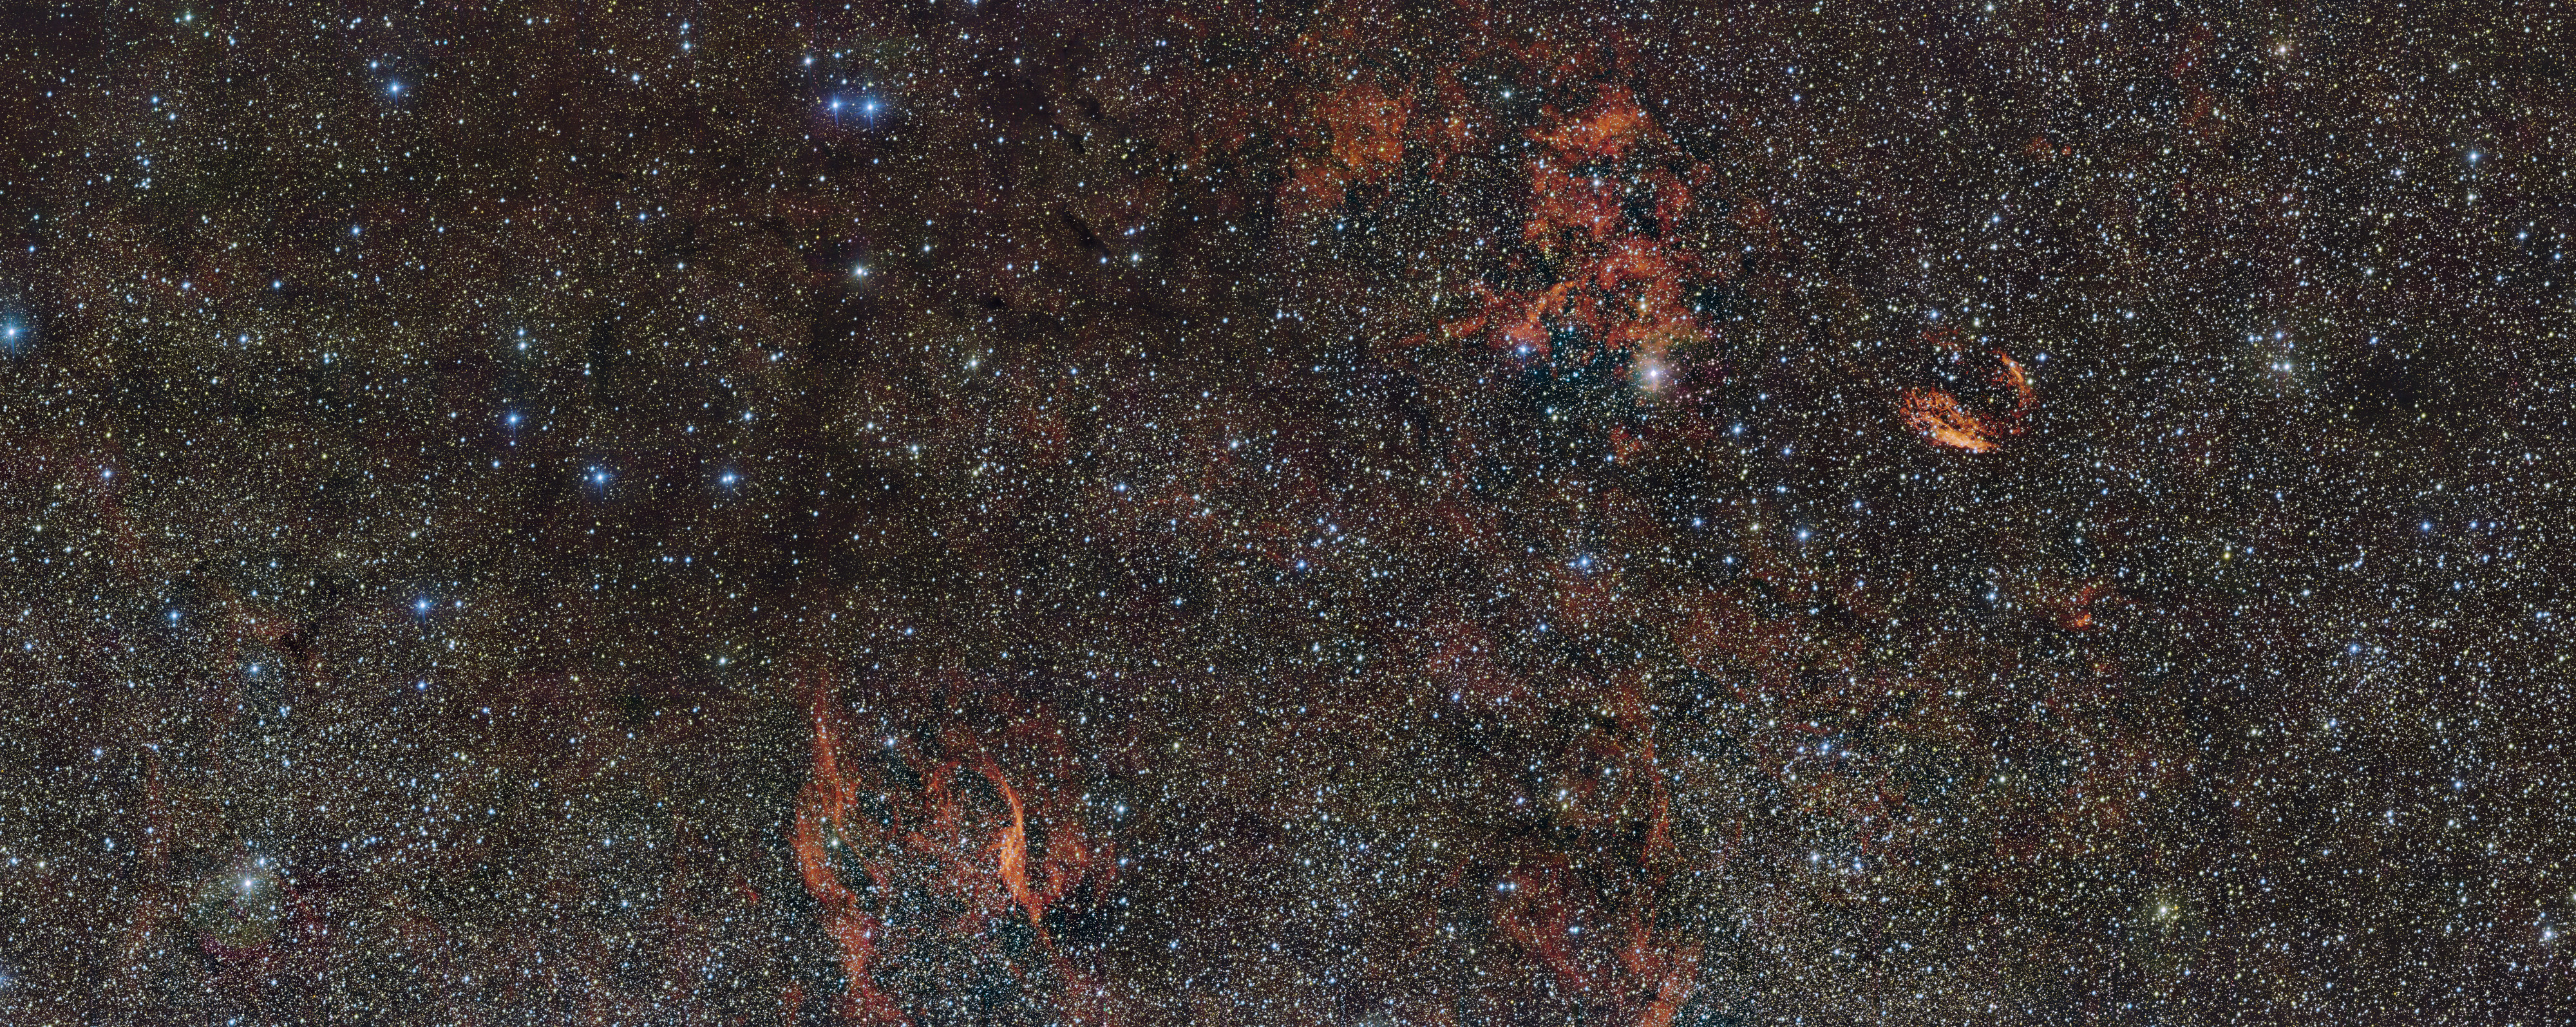

The sky around the star formation region RCW 106 (wide-field view)

In this huge image of part of the southern constellation of Norma (The Carpenter’s Square) wisps of crimson gas are illuminated by rare, massive stars that have only recently ignited and are still buried deep in thick dust clouds. These scorching-hot, very young stars are only fleeting characters on the cosmic stage and their origins remain mysterious. The vast nebula where these giants were born, known as RCW 106, is captured here in fine detail by ESO’s VLT Survey Telescope (VST), at the Paranal Observatory in Chile. The brightest part appears just above the centre of the image.

Many other interesting objects are also captured in this wide-field image. For example the filaments to the right of the image are the remnants of an ancient supernova (SNR G332.4-00.4, also known as RCW 103), and the glowing red filaments at the lower left surround an unusual and very hot star (RCW 104, surrounding the Wolf–Rayet starWR 75). Patches of dark obscuring dust are also visible across the entire cosmic landscape.

Credit: ESO